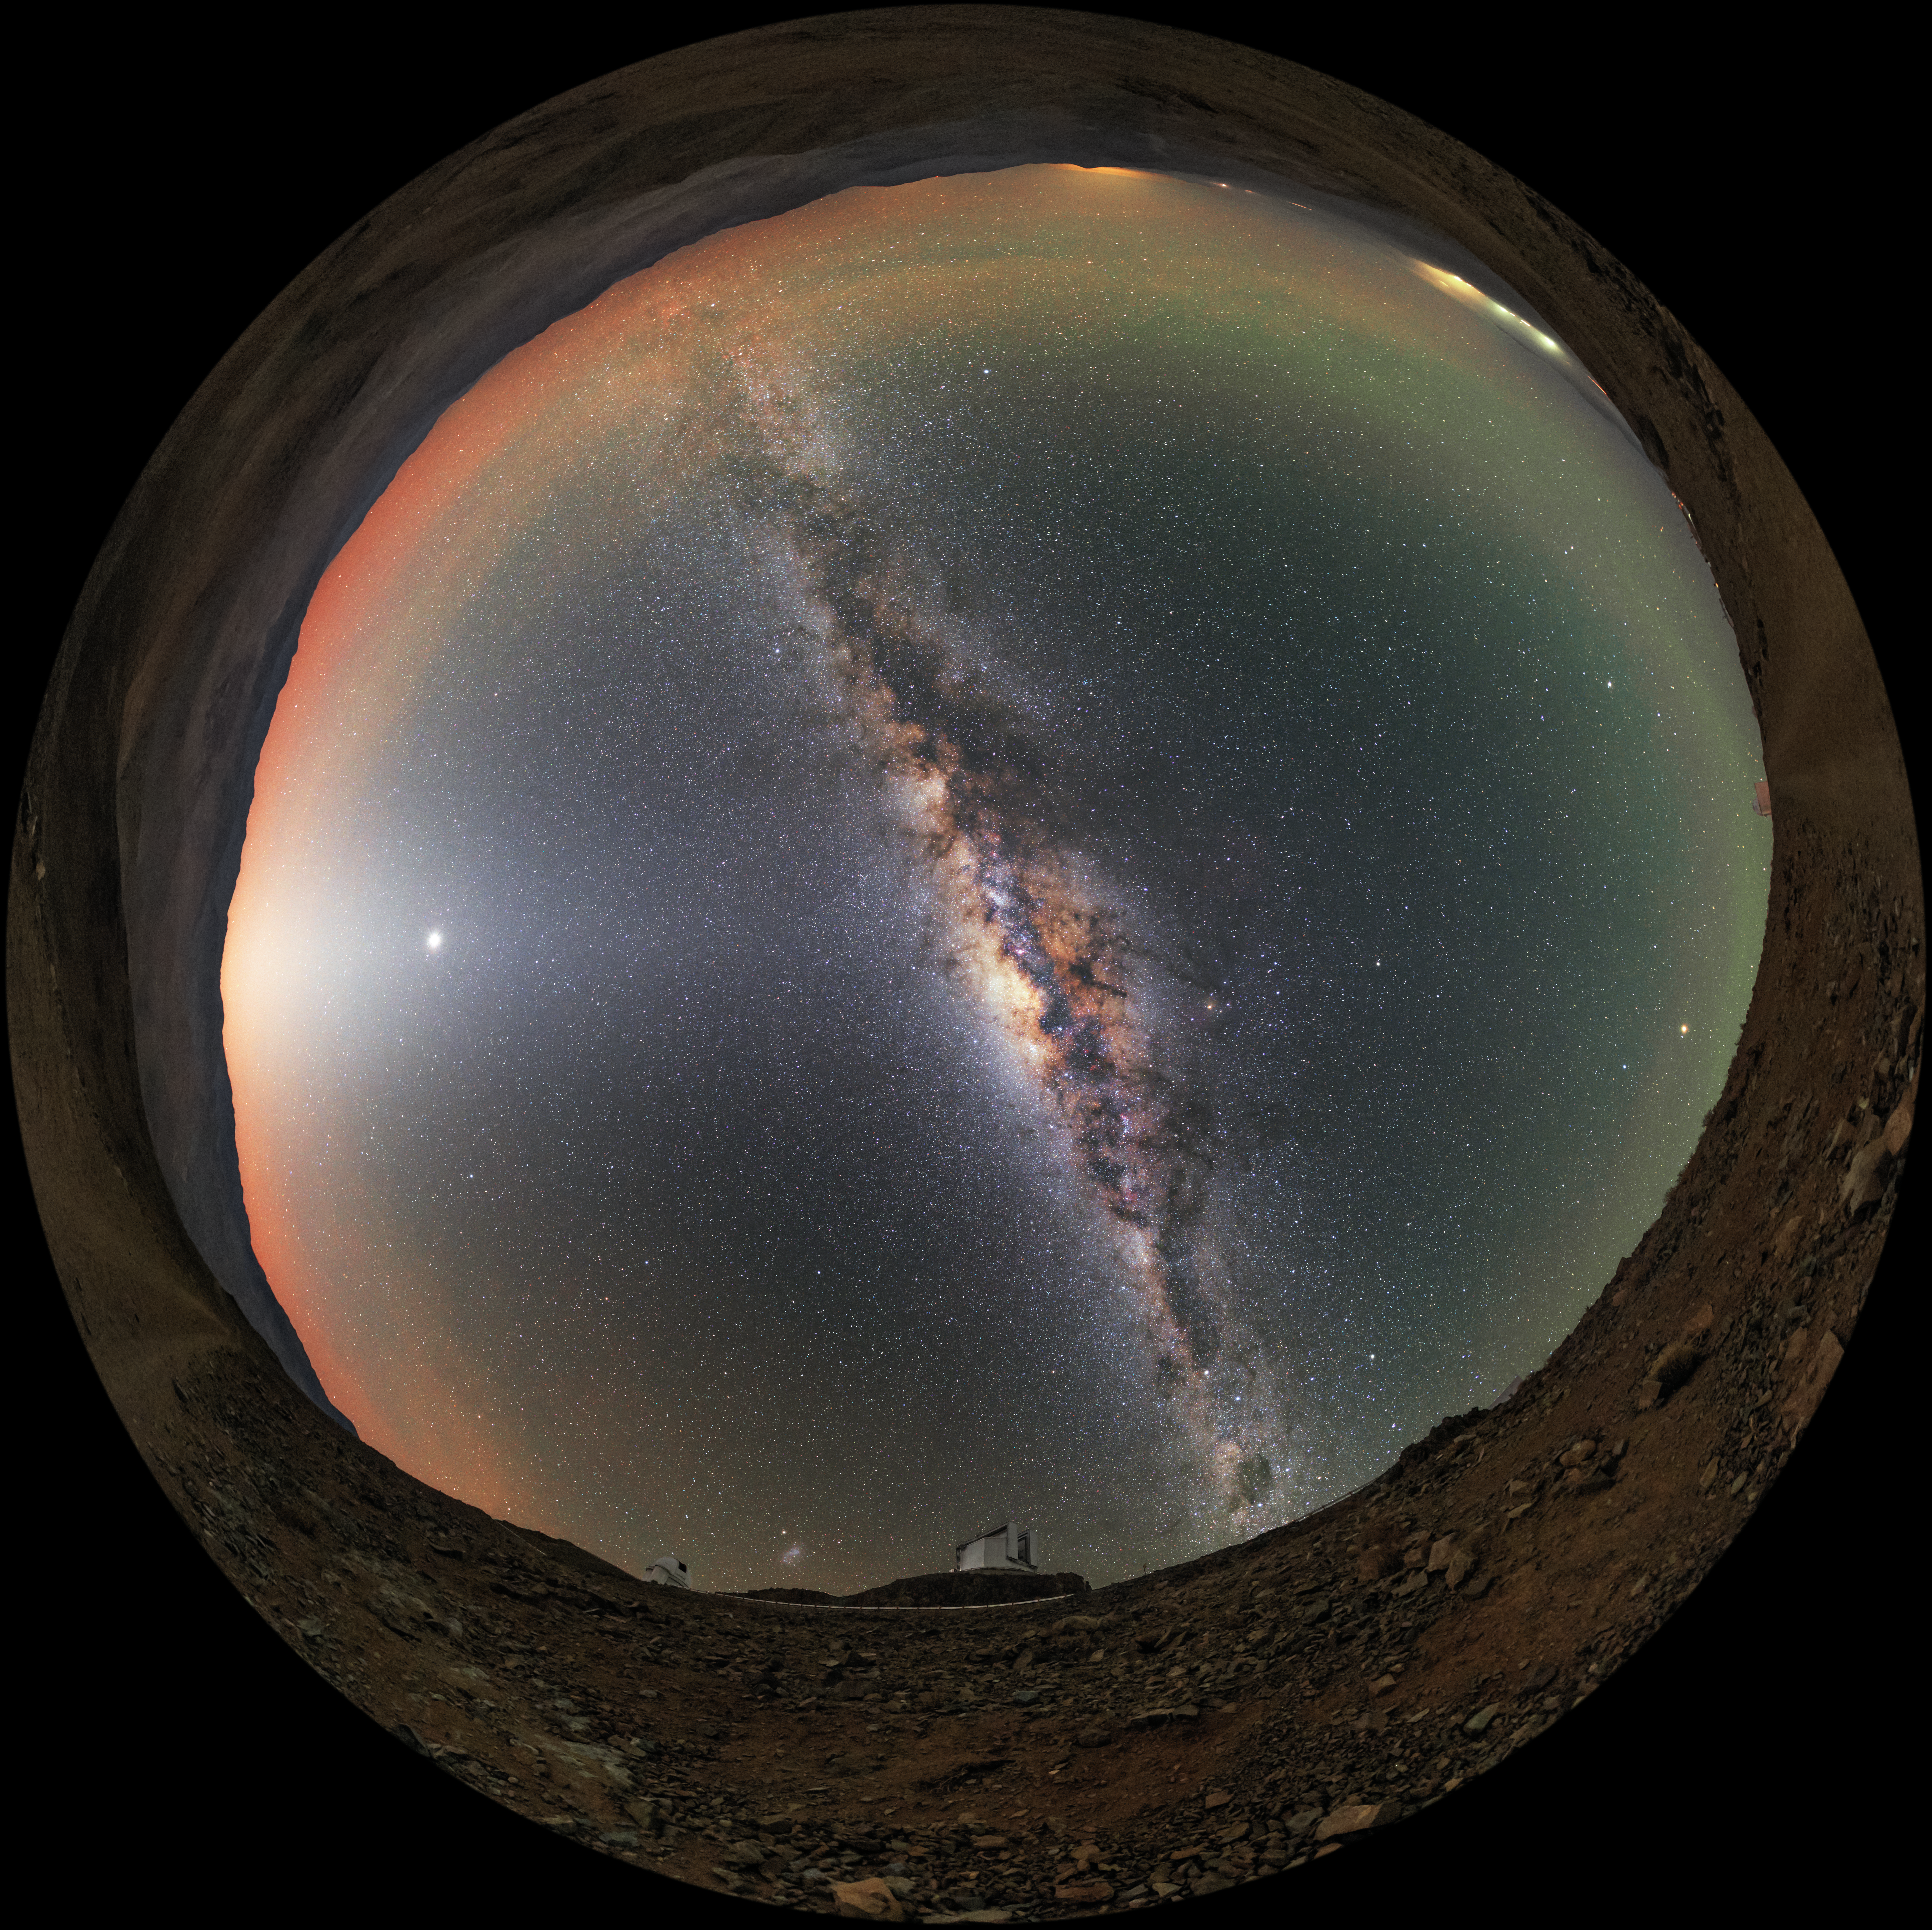

All around La Silla

ESO's New Technology Telescope (NTT; foreground) and 3.6-metre telescope (background) sit beneath the full extent of the Milky Way in this fish-eye view taken at ESO's La Silla Observatory. Near the horizon, the red and green hues produced by airglow tint Earth's atmosphere.

Credit: ESO/B. Tafreshi (twanight.org)